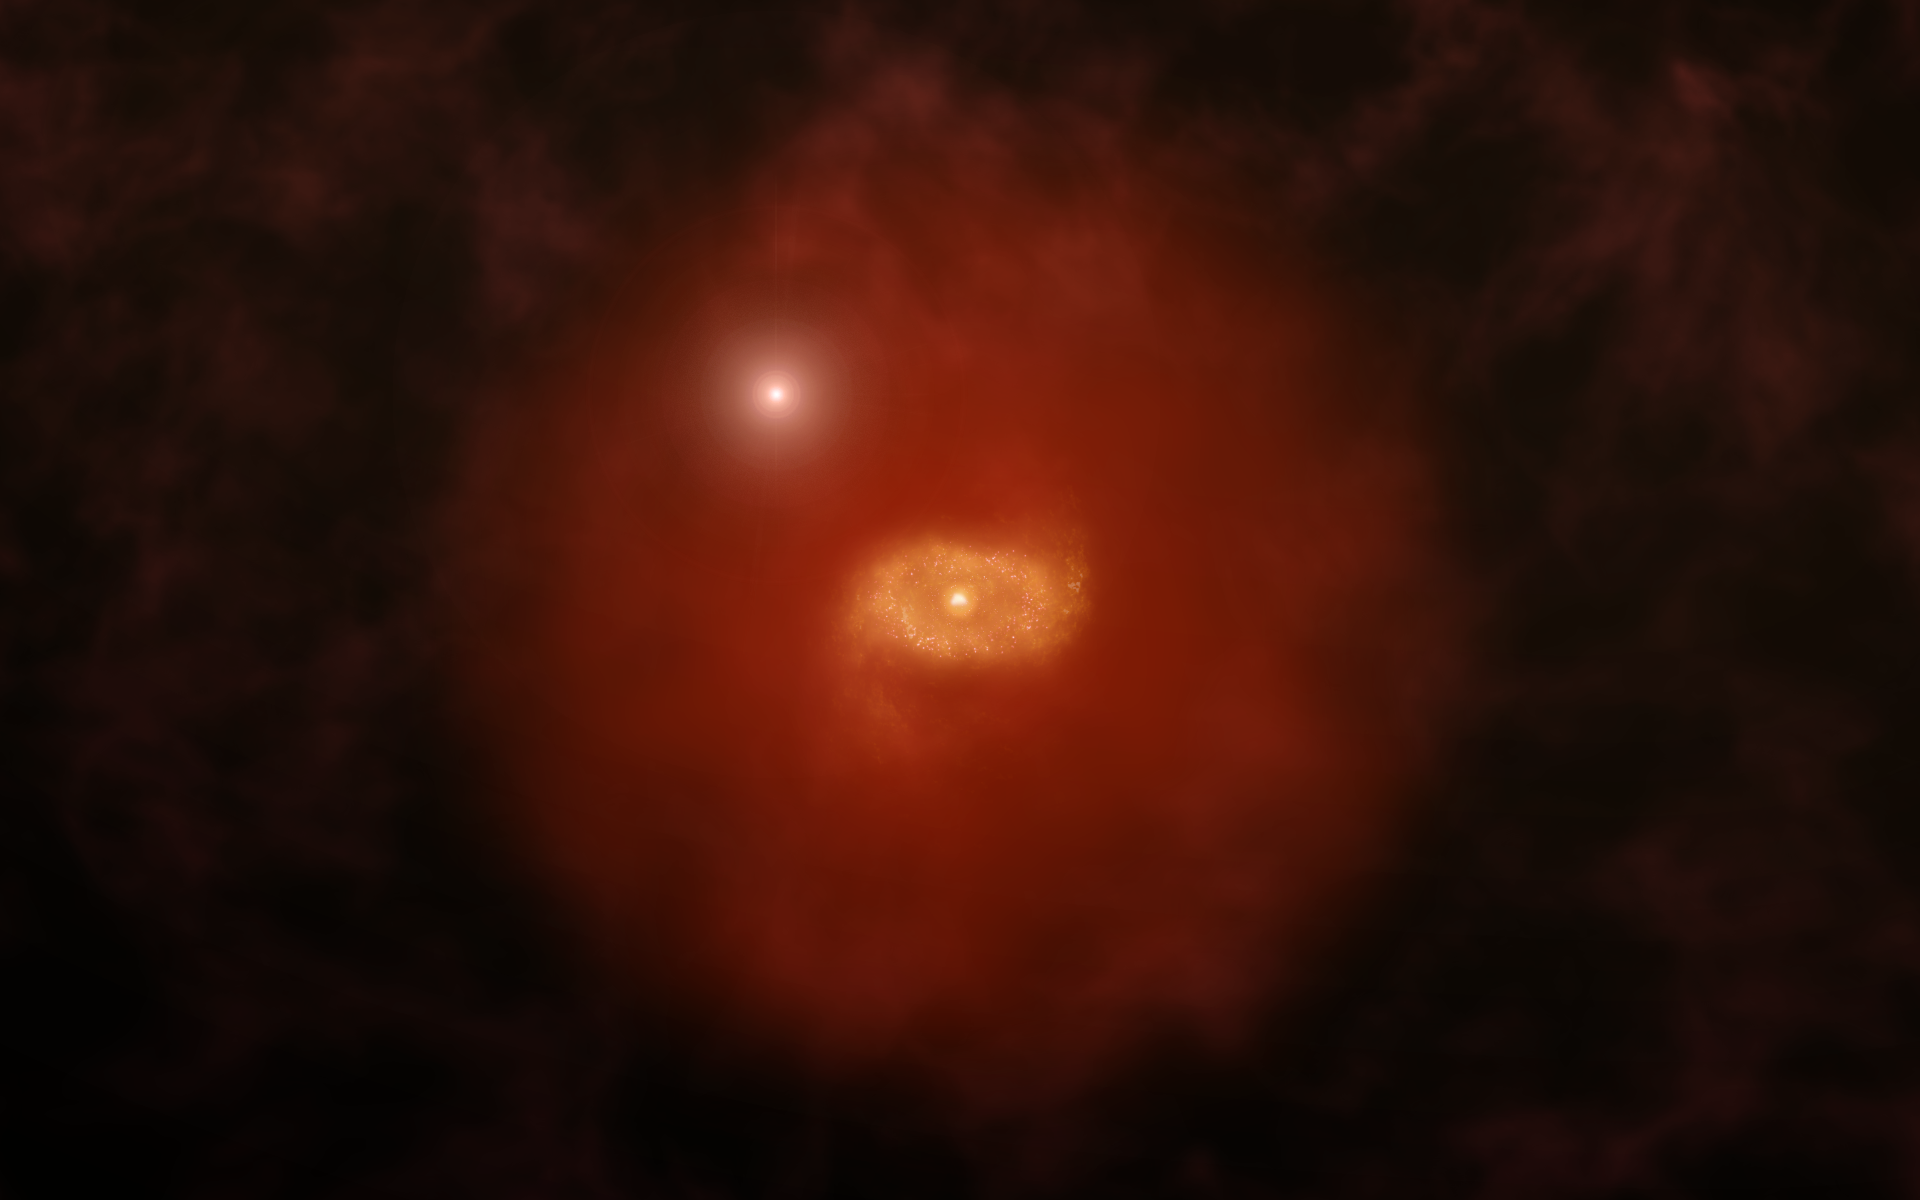

Illustration of a High Redshift Galaxy

Artist impression of a progenitor of Milky Way-like galaxy in the early universe with a background quasar shinning through a 'super halo' of hydrogen gas surrounding the galaxy. New ALMA observations of two such galaxies reveal that these vast halos extend well beyond the galaxies' dusty, star-forming disks. The galaxies were initially found by the absorption of background quasar light passing through the galaxies. ALMA was able to image the ionized carbon in the galaxies' disks, revealing crucial details about their structures.

Credit: Alexandra Angelich (NRAO/AUI/NSF)